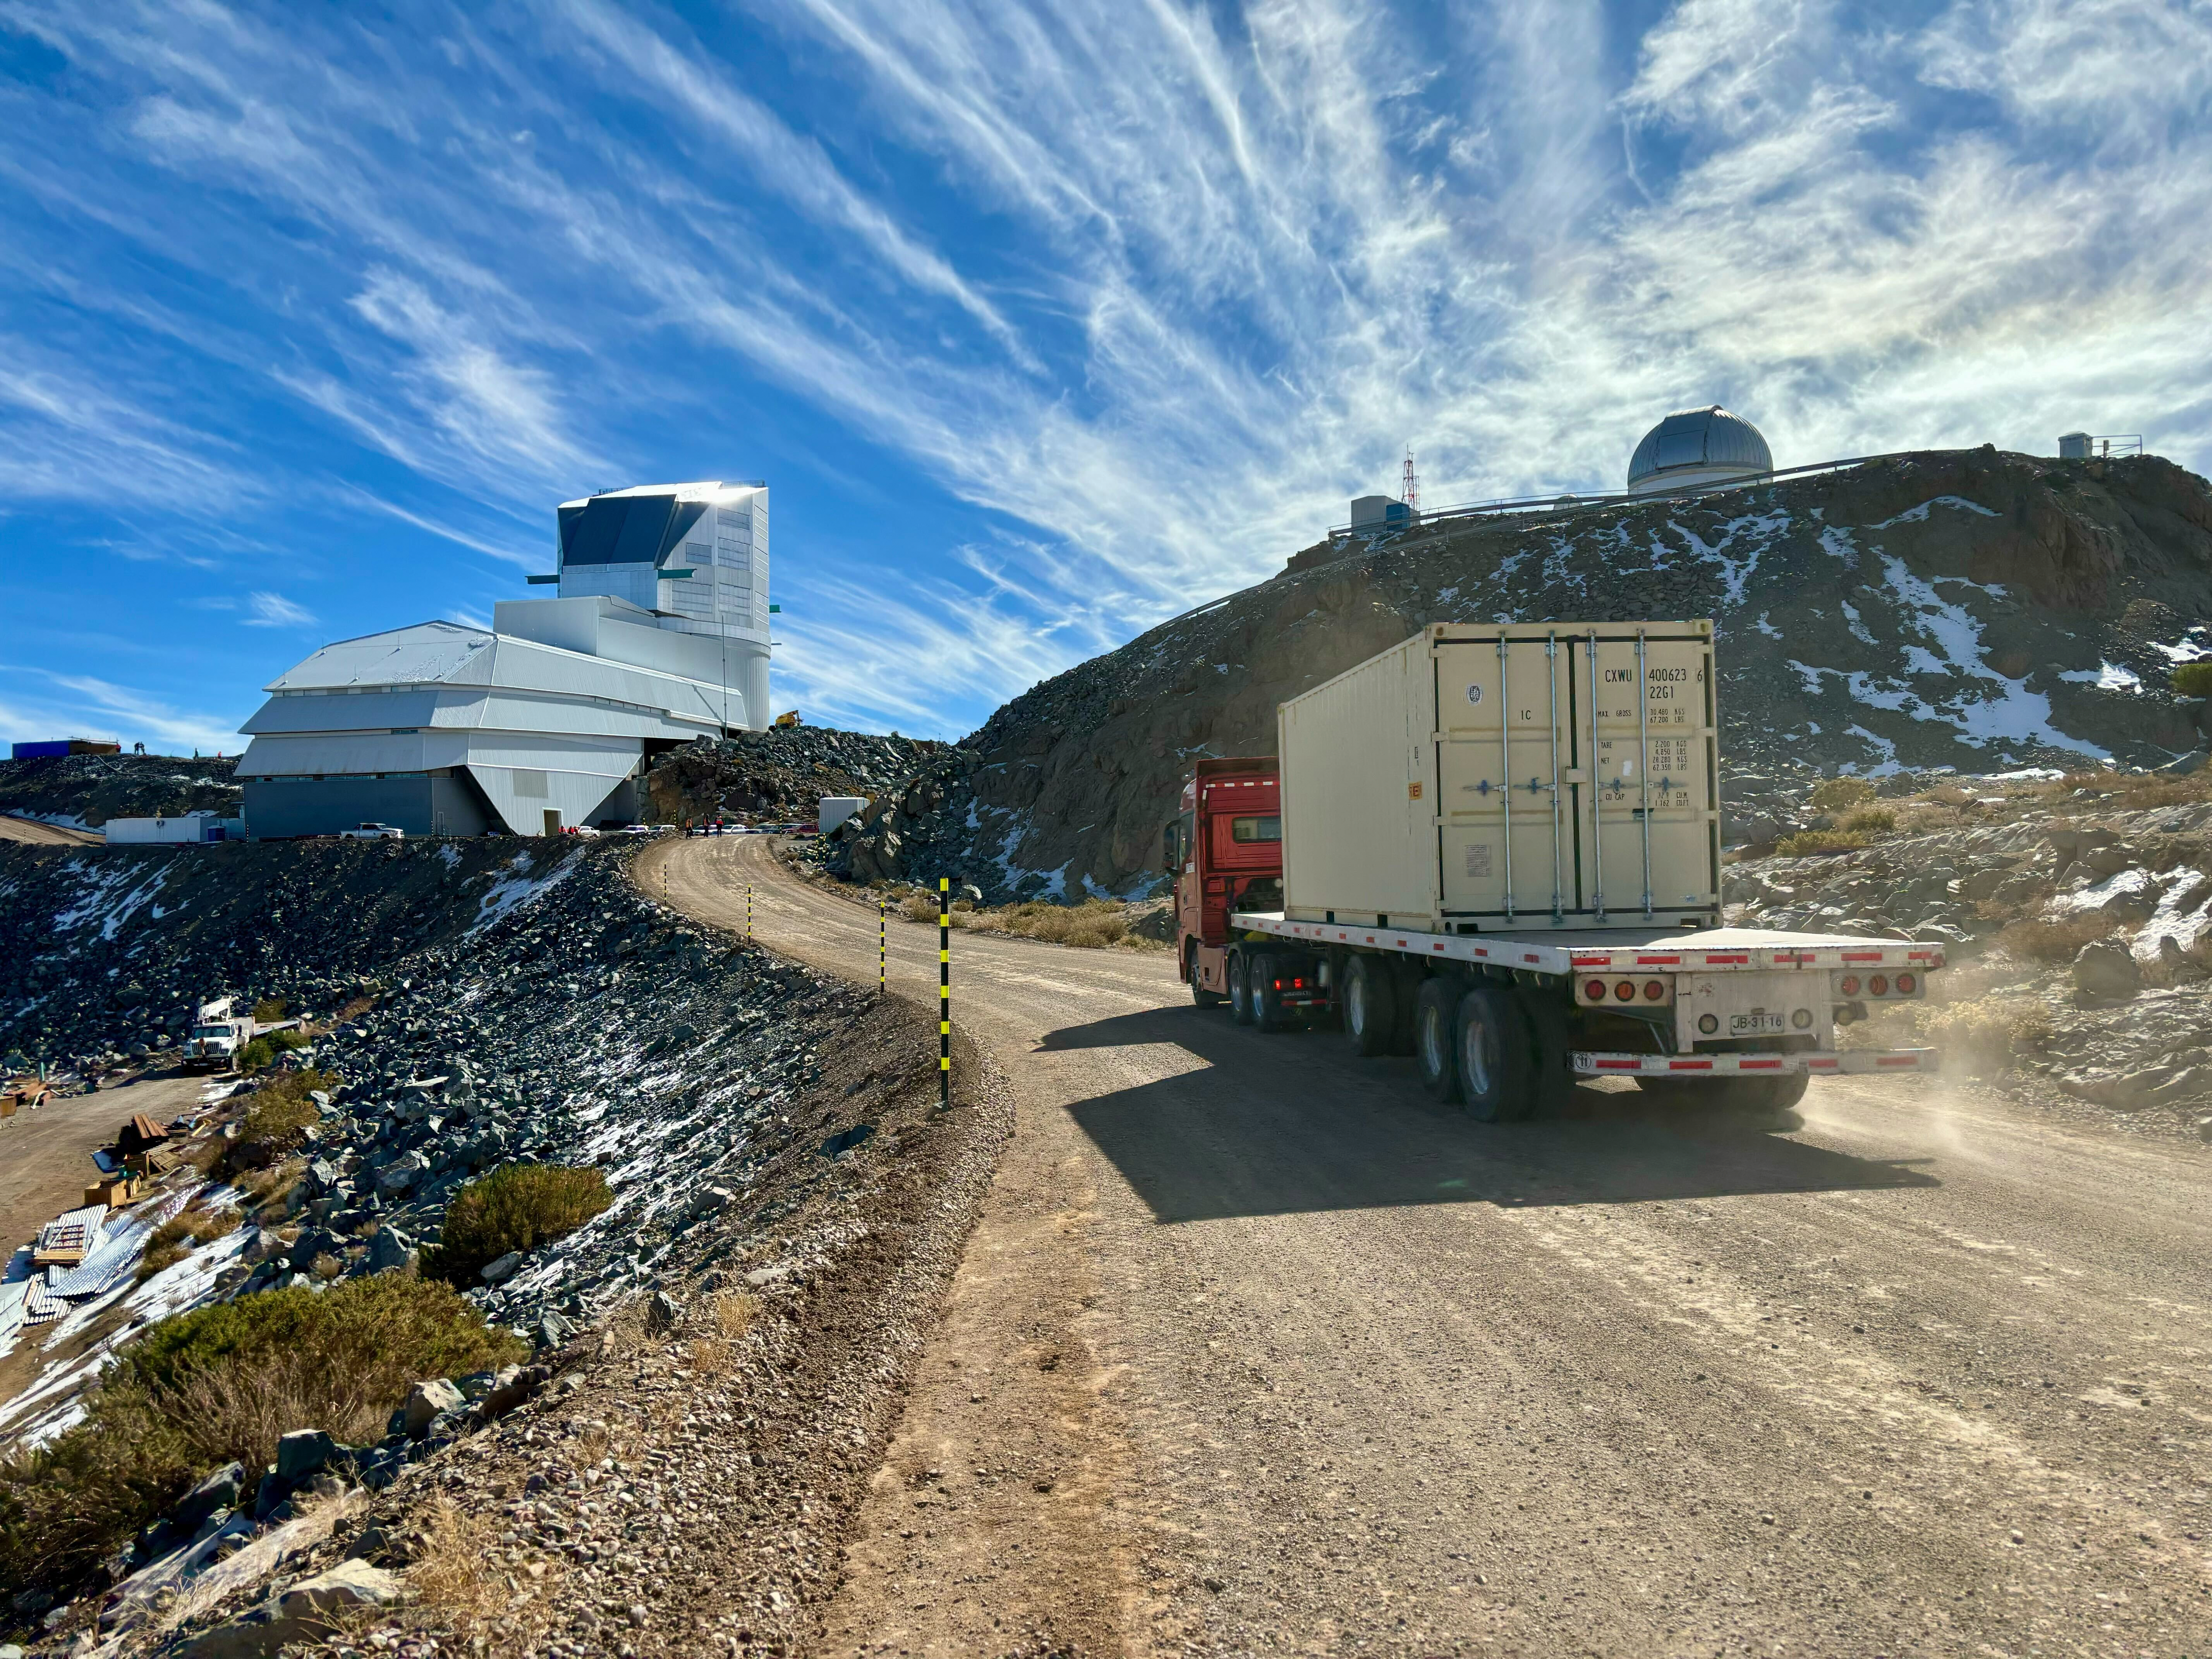

LSST Camera Travels to Cerro Pachón

The shipping crate holding the LSST Camera is transported the final 35 kilometers (21.7 miles) up the winding dirt road to the observatory on the summit of Cerro Pachón.

Credit: Travis Lange/SLAC National Accelerator Laboratory